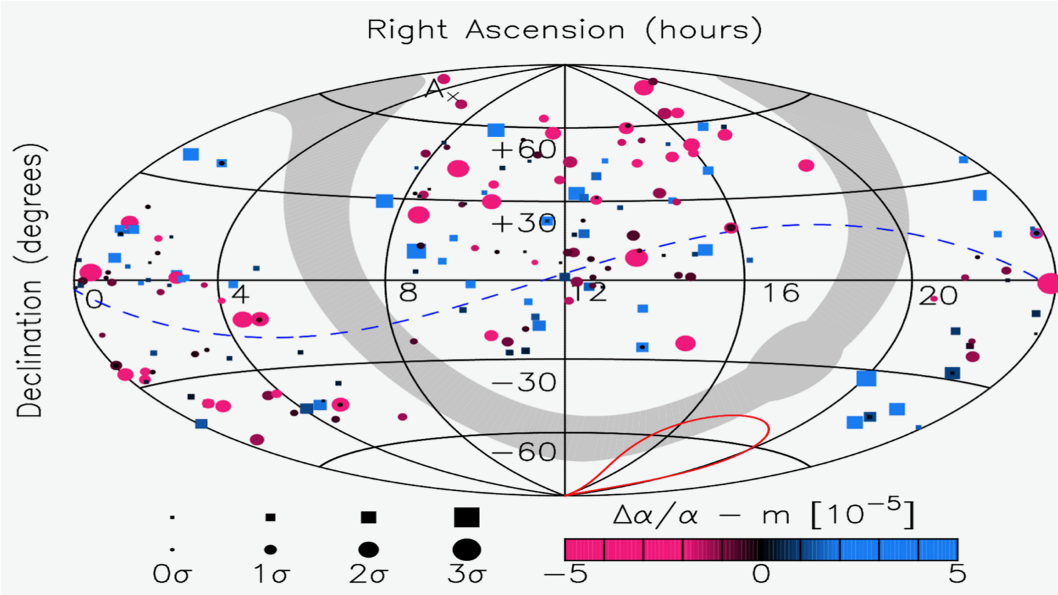

Full sky map of bright quasars

Full sky map of all measurements of the fine-structure constant along the line of sight of bright quasars, in early 2019. Overall there is a 3.5 sigma statistical preference for a dipolar spatial variation. The preferred direction of maximal variation is inside the solid red line, and the dashed blue line depicts the equator of the dipole.

Credit: Mike Wilczynska and John K. Webb